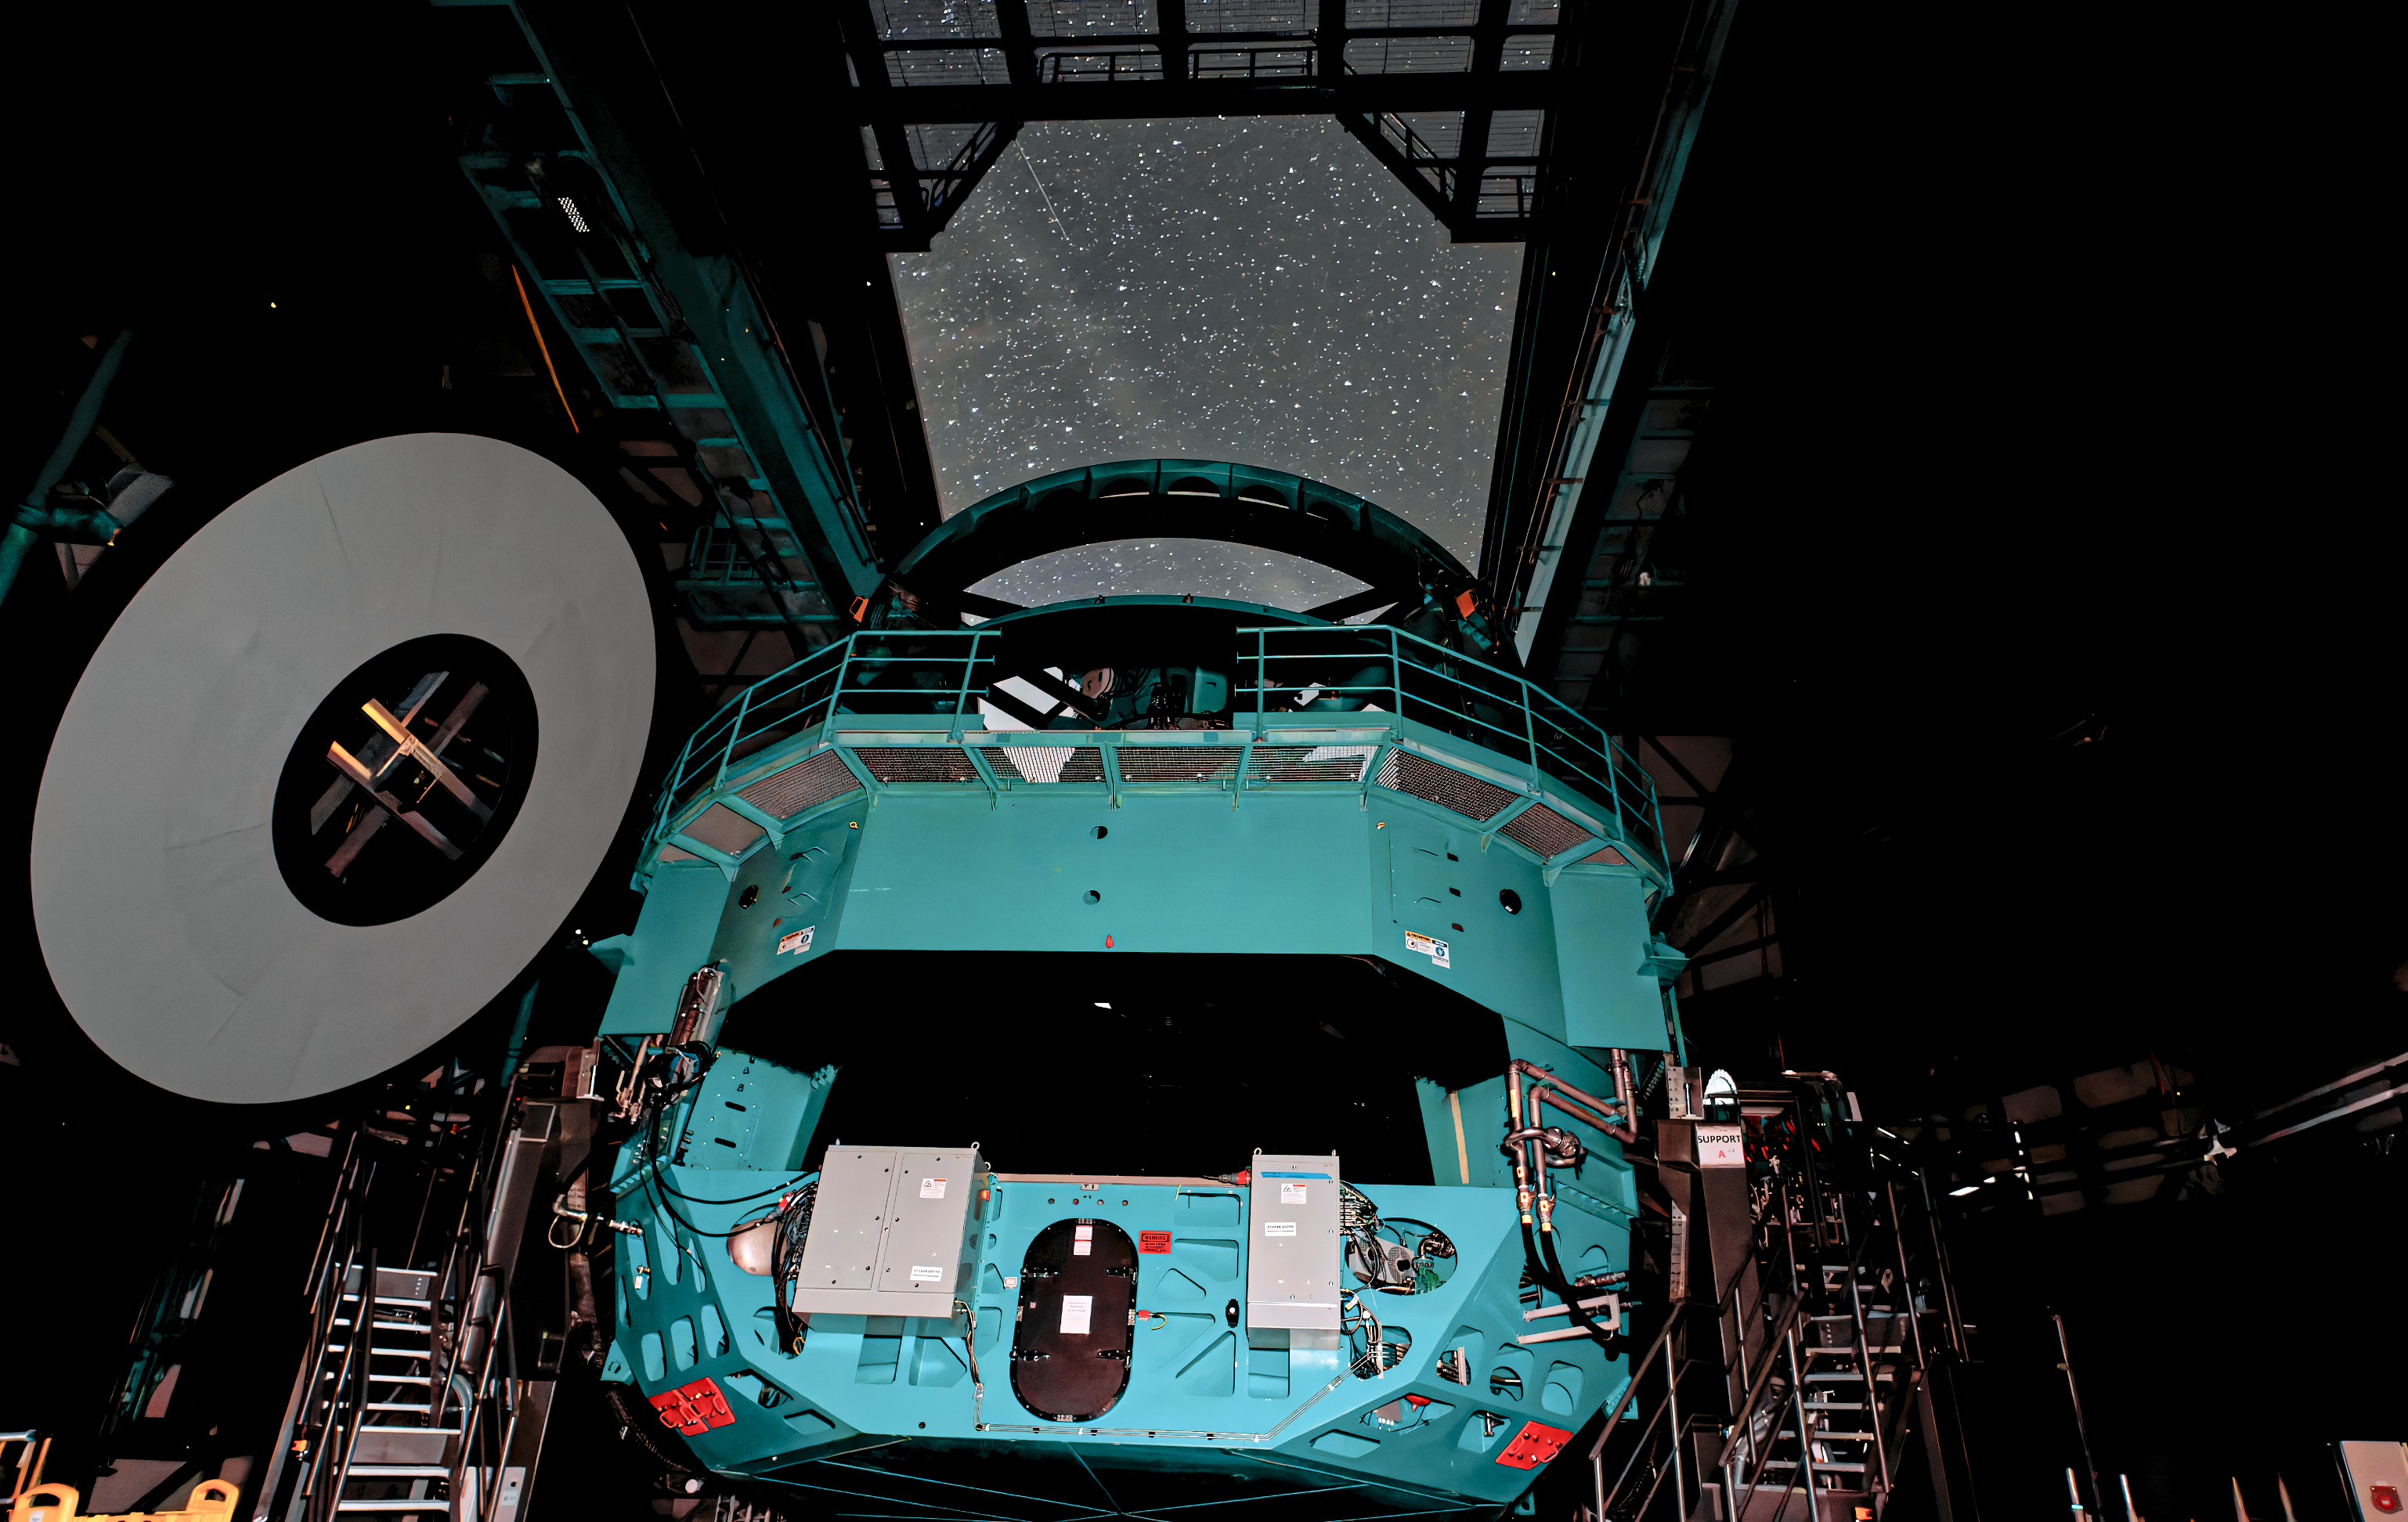

An Inside Look

This image shows the teal interior of NSF–DOE Vera C. Rubin Observatory.

In late 2025, Rubin Observatory will begin its decade-long Legacy Survey of Space and Time (LSST) to generate an ultra-wide, ultra-high-definition, time-lapse record of the Universe. The LSST Camera (LSSTCam) is the world's largest digital camera, and the only instrument used for the LSST.

Credit: NSF–DOE Vera C. Rubin Observatory/NOIRLab/SLAC/AURA/W. O'Mullane